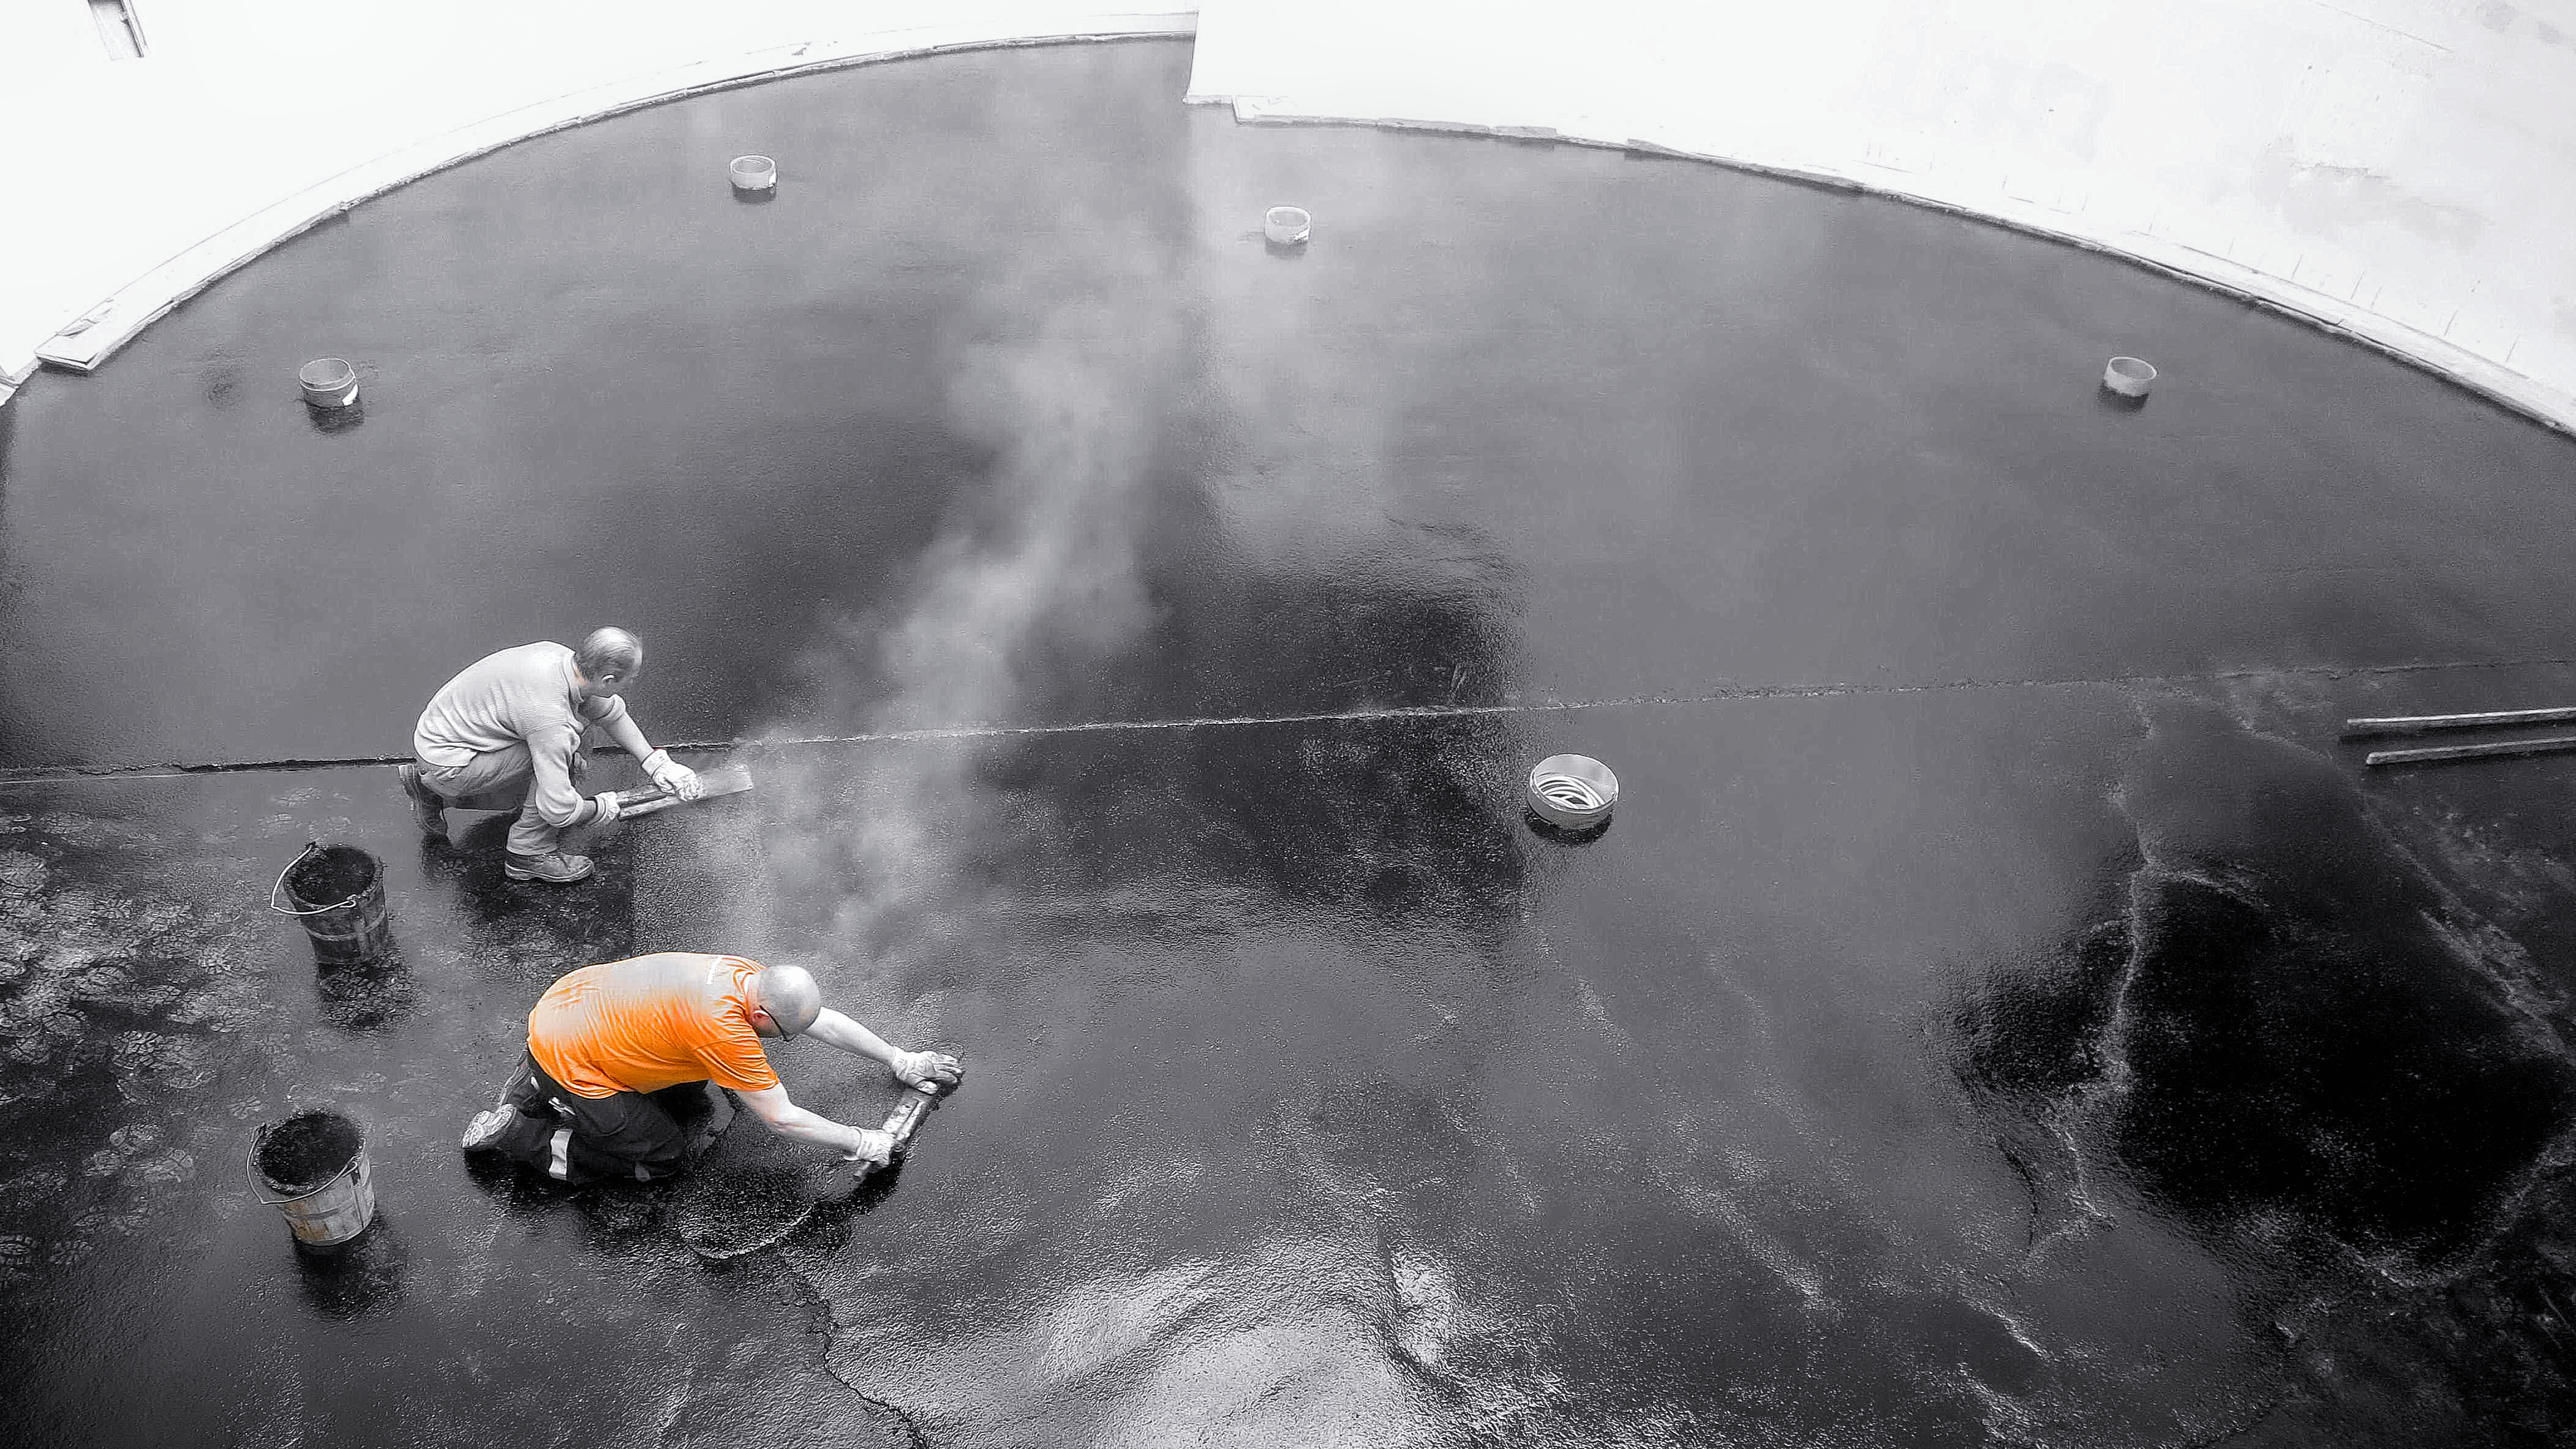

ESO Supernova floor

Preparing the floor for the ESO Supernova Planetarium & Visitor Centre.

Credit: ESO/F. Reckmann